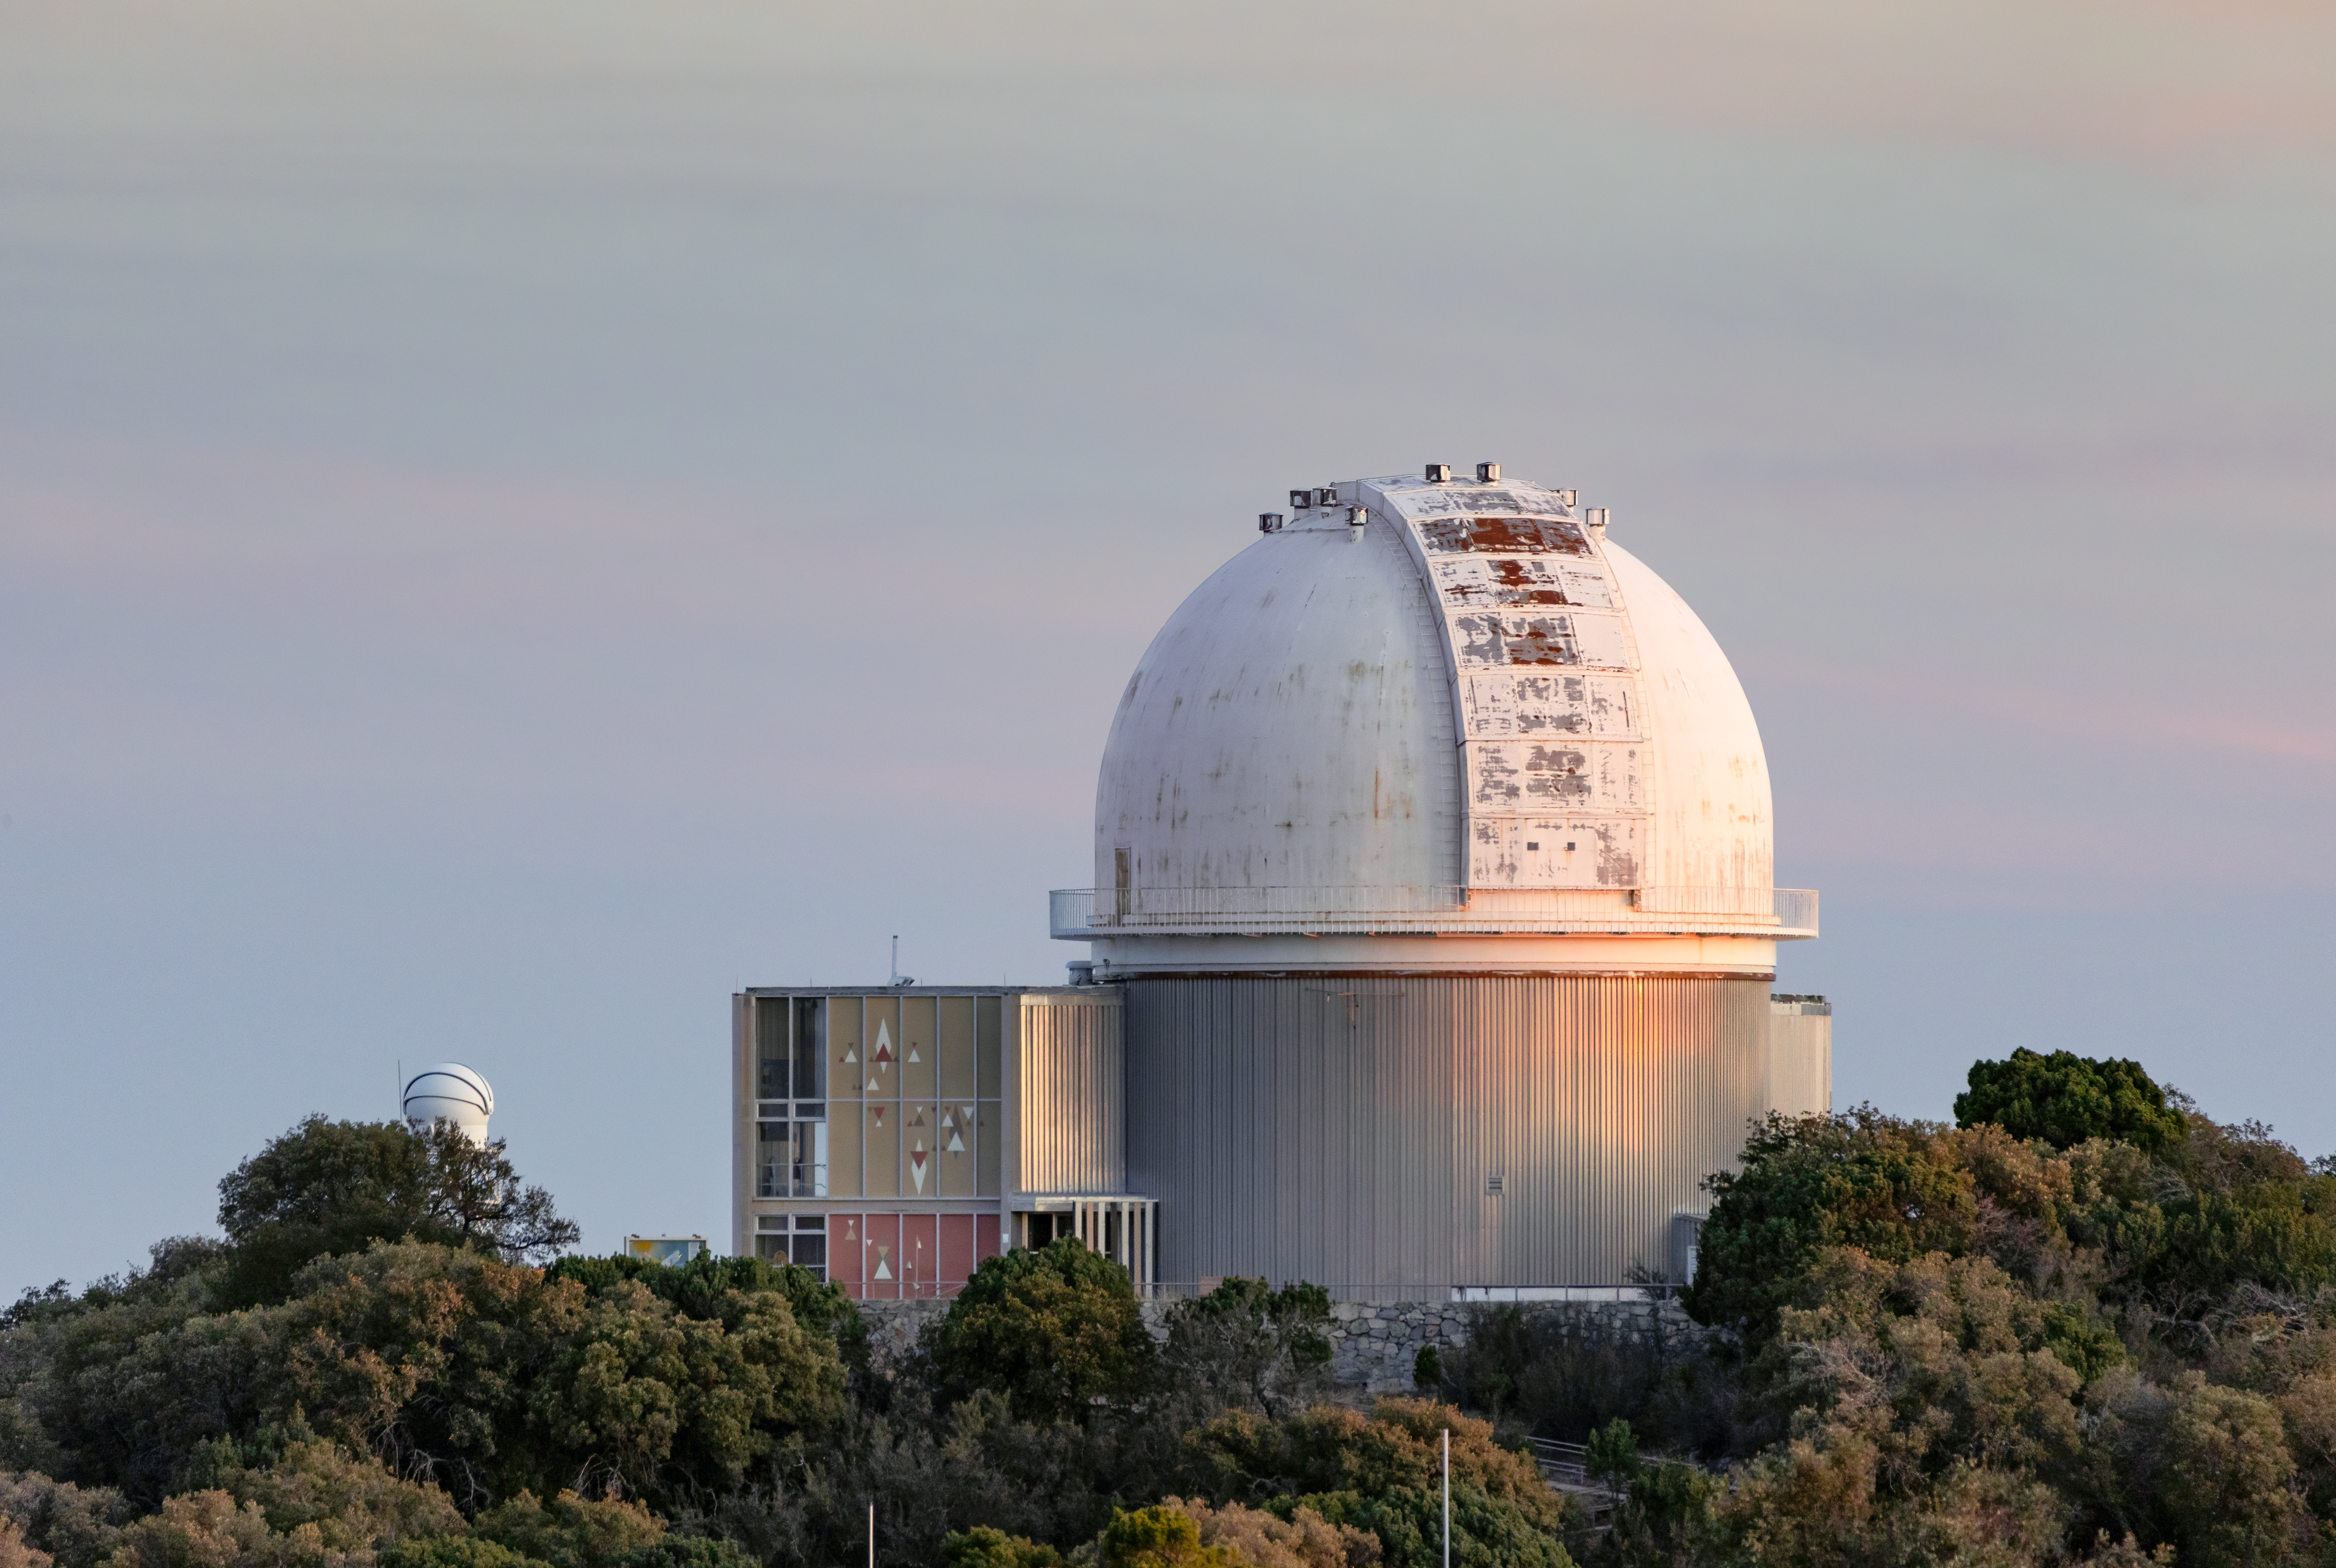

KPNO 2.1-meter Telescope at Dusk

The KPNO 2.1-meter Telescope during dusk on Kitt Peak National Observatory in Arizona.

Credit: KPNO/NOIRLab/NSF/AURA/T. Slovinský